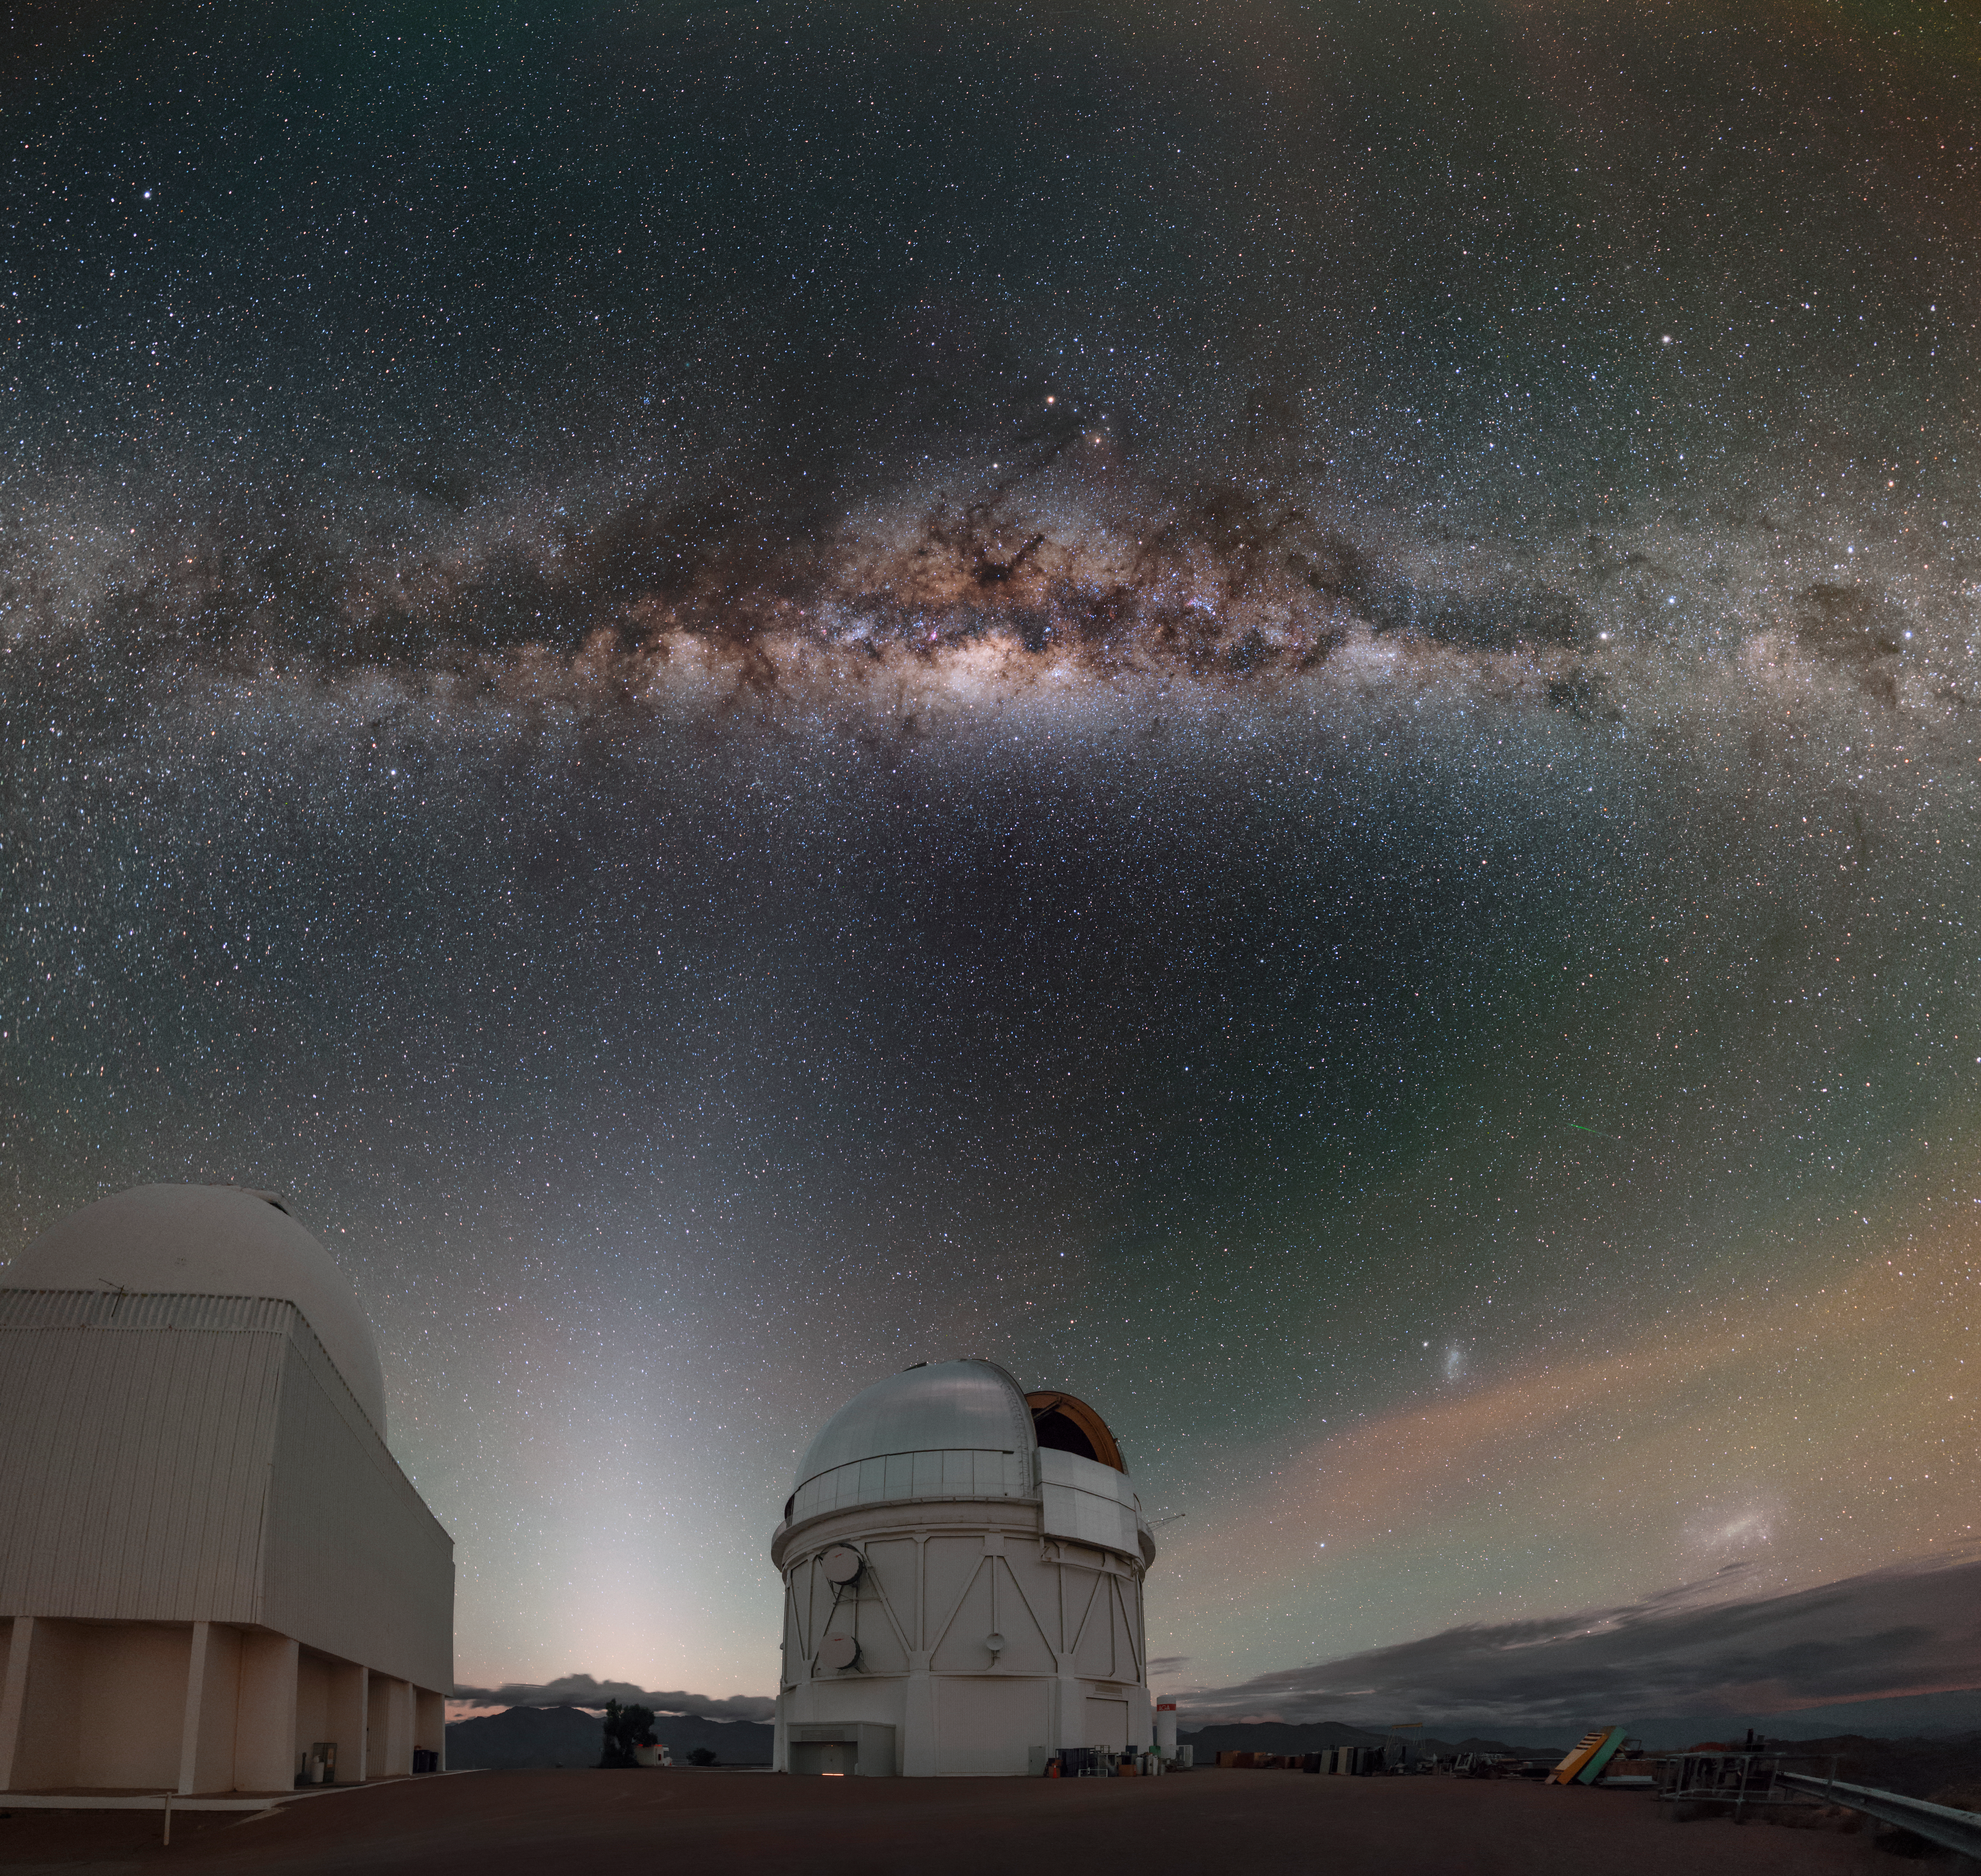

The Colors of the Night Sky

A remarkable array of colors is visible in the night sky over Cerro Tololo Inter-American Observatory (CTIO), a Program of NSF NOIRLab, in this image. We tend to assume that the night sky should be inky black and punctuated by stars, although it is rarely visible in cities and other highly-populated areas because of light pollution from artificial, man-made light. Interestingly, however, the night sky is not actually pitch black in the absence of light pollution. It instead reveals a beautiful array of subtle colors that arise from various phenomena. Most of the color in this image is due to red and green airglow, which is the term used to describe the slight brightening of the night sky caused by chemical reactions taking place in Earth’s atmosphere.

Credit: CTIO/NOIRLab/NSF/AURA/B. Tafreshi